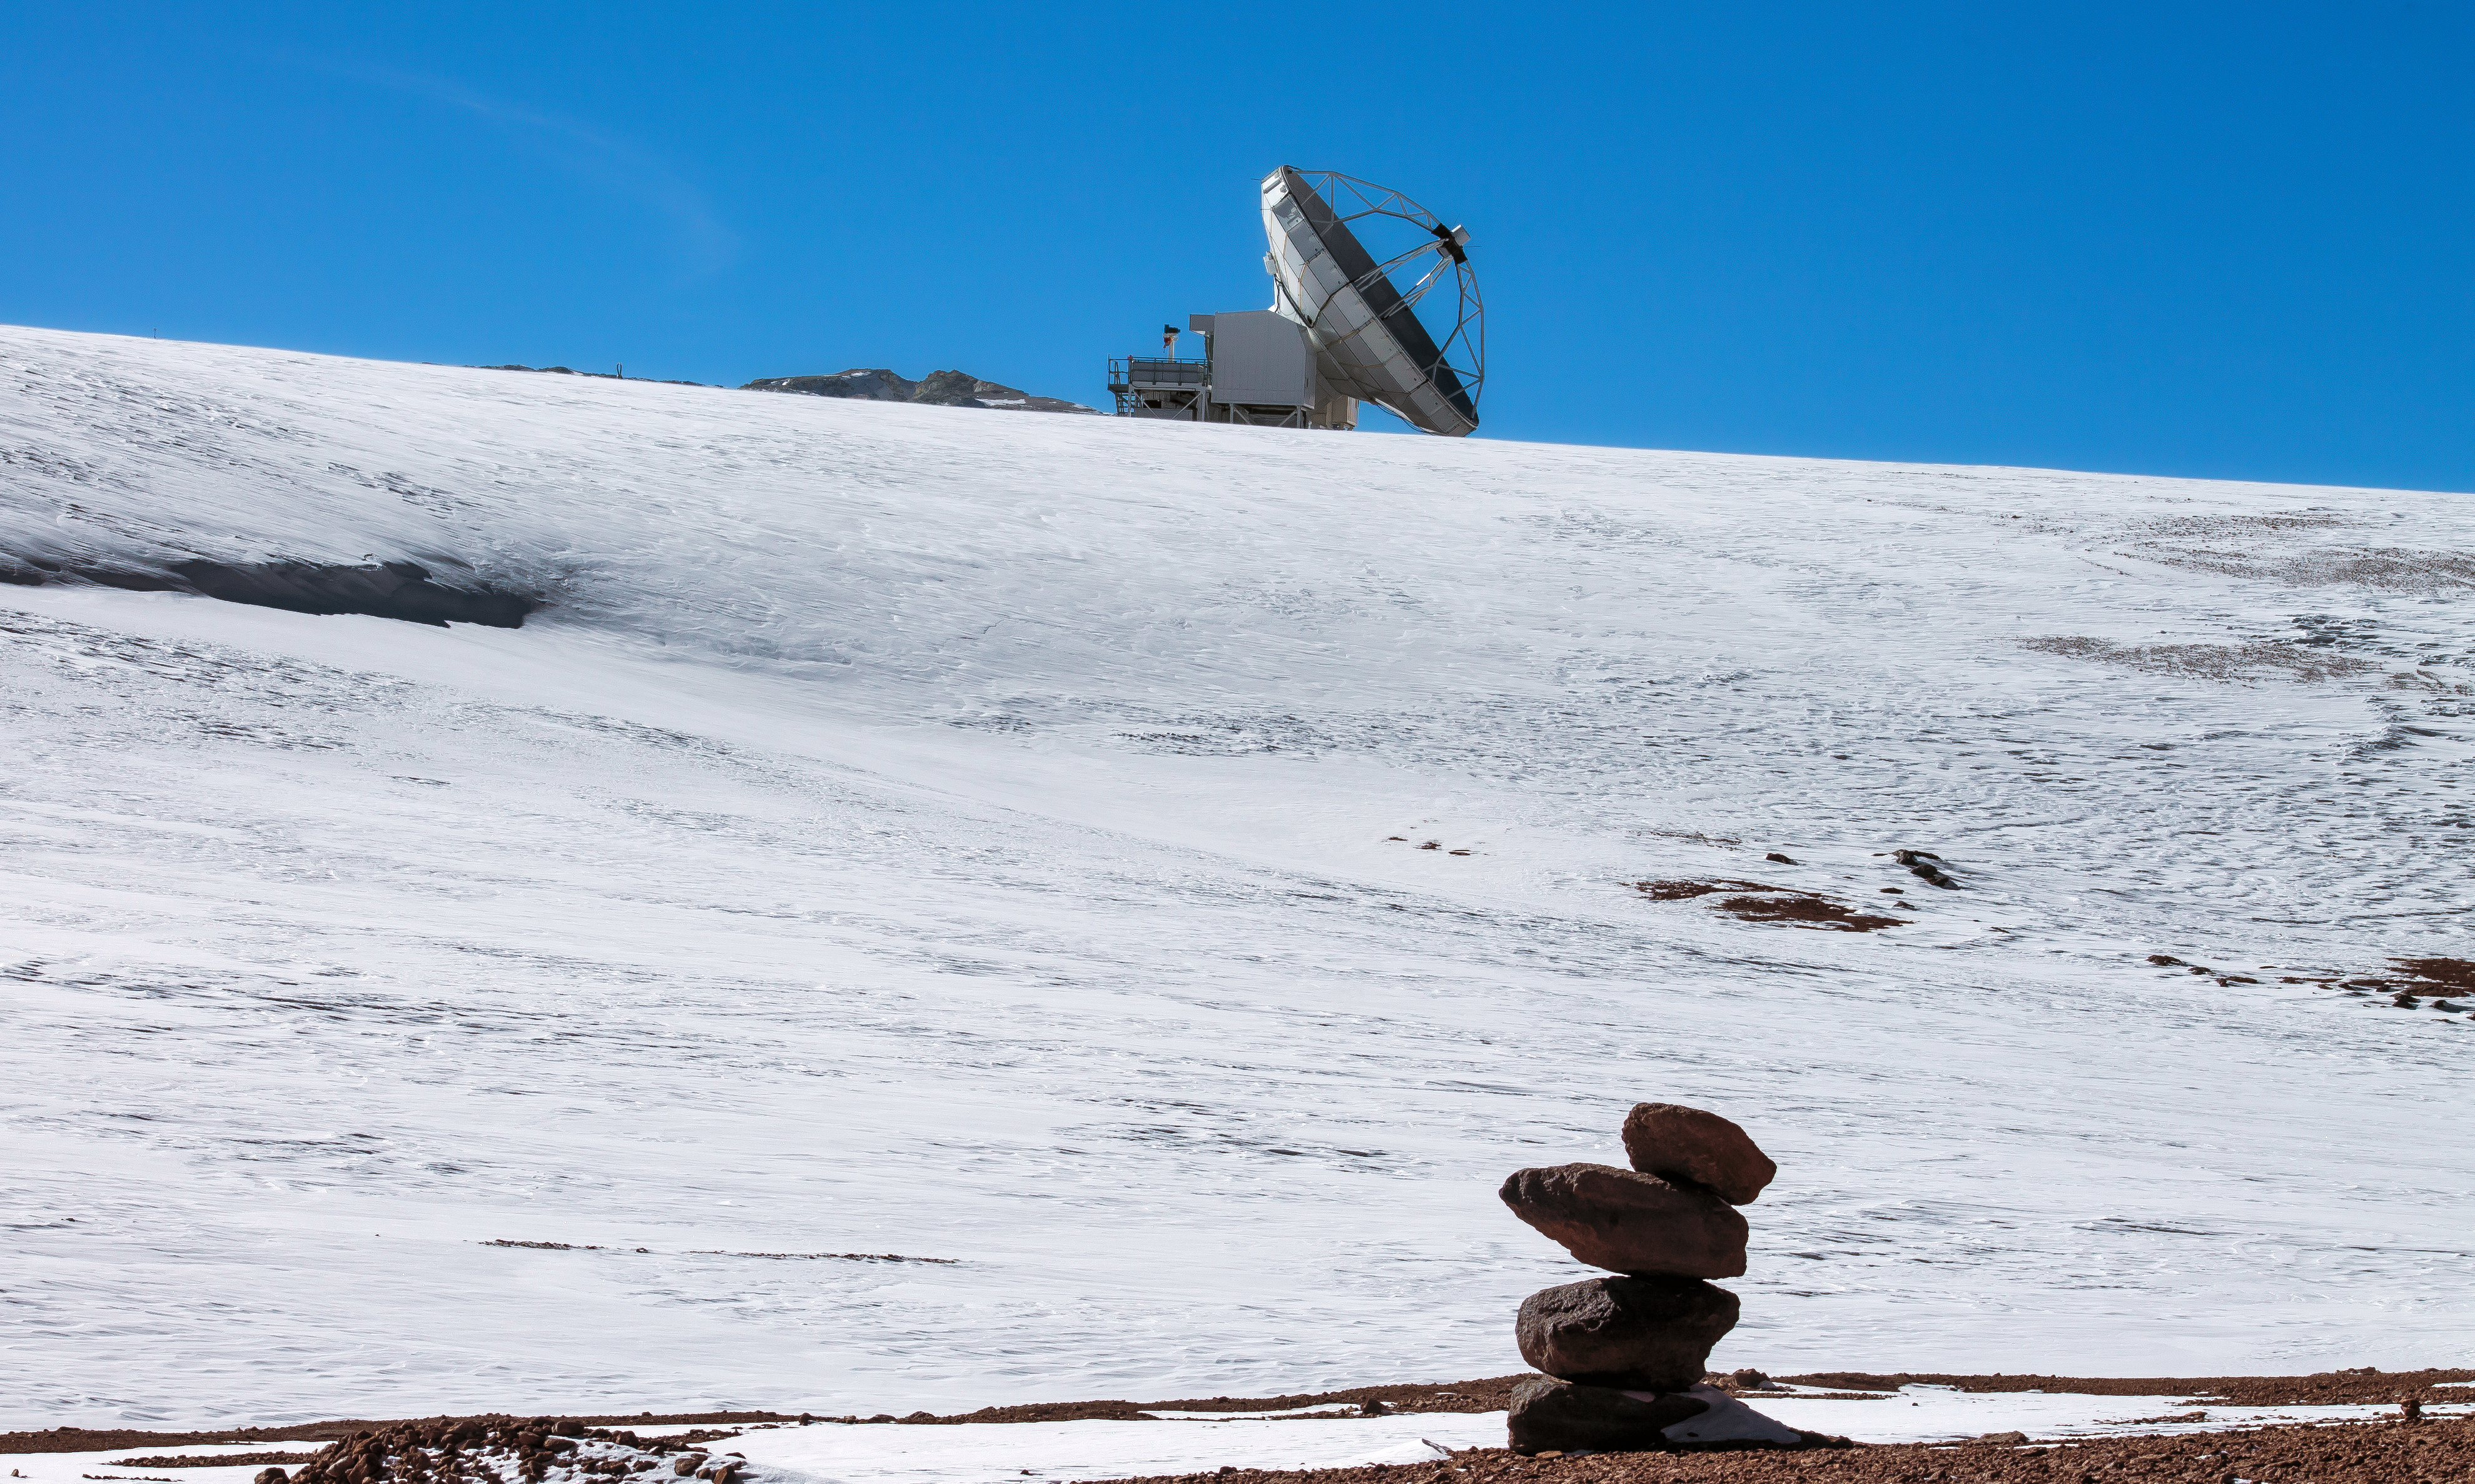

Pointing to APEX

Above a snowy hill, the Atacama Pathfinder Experiment (APEX) telescope peers towards the sky. Below, an unusual stack of rust-tinted rocks can be seen. Over the years, especially before the invention of GPS, many rock piles have been built in order to signpost trusted paths through the desert landscape.

Credit: J. C. Rojas/ESO